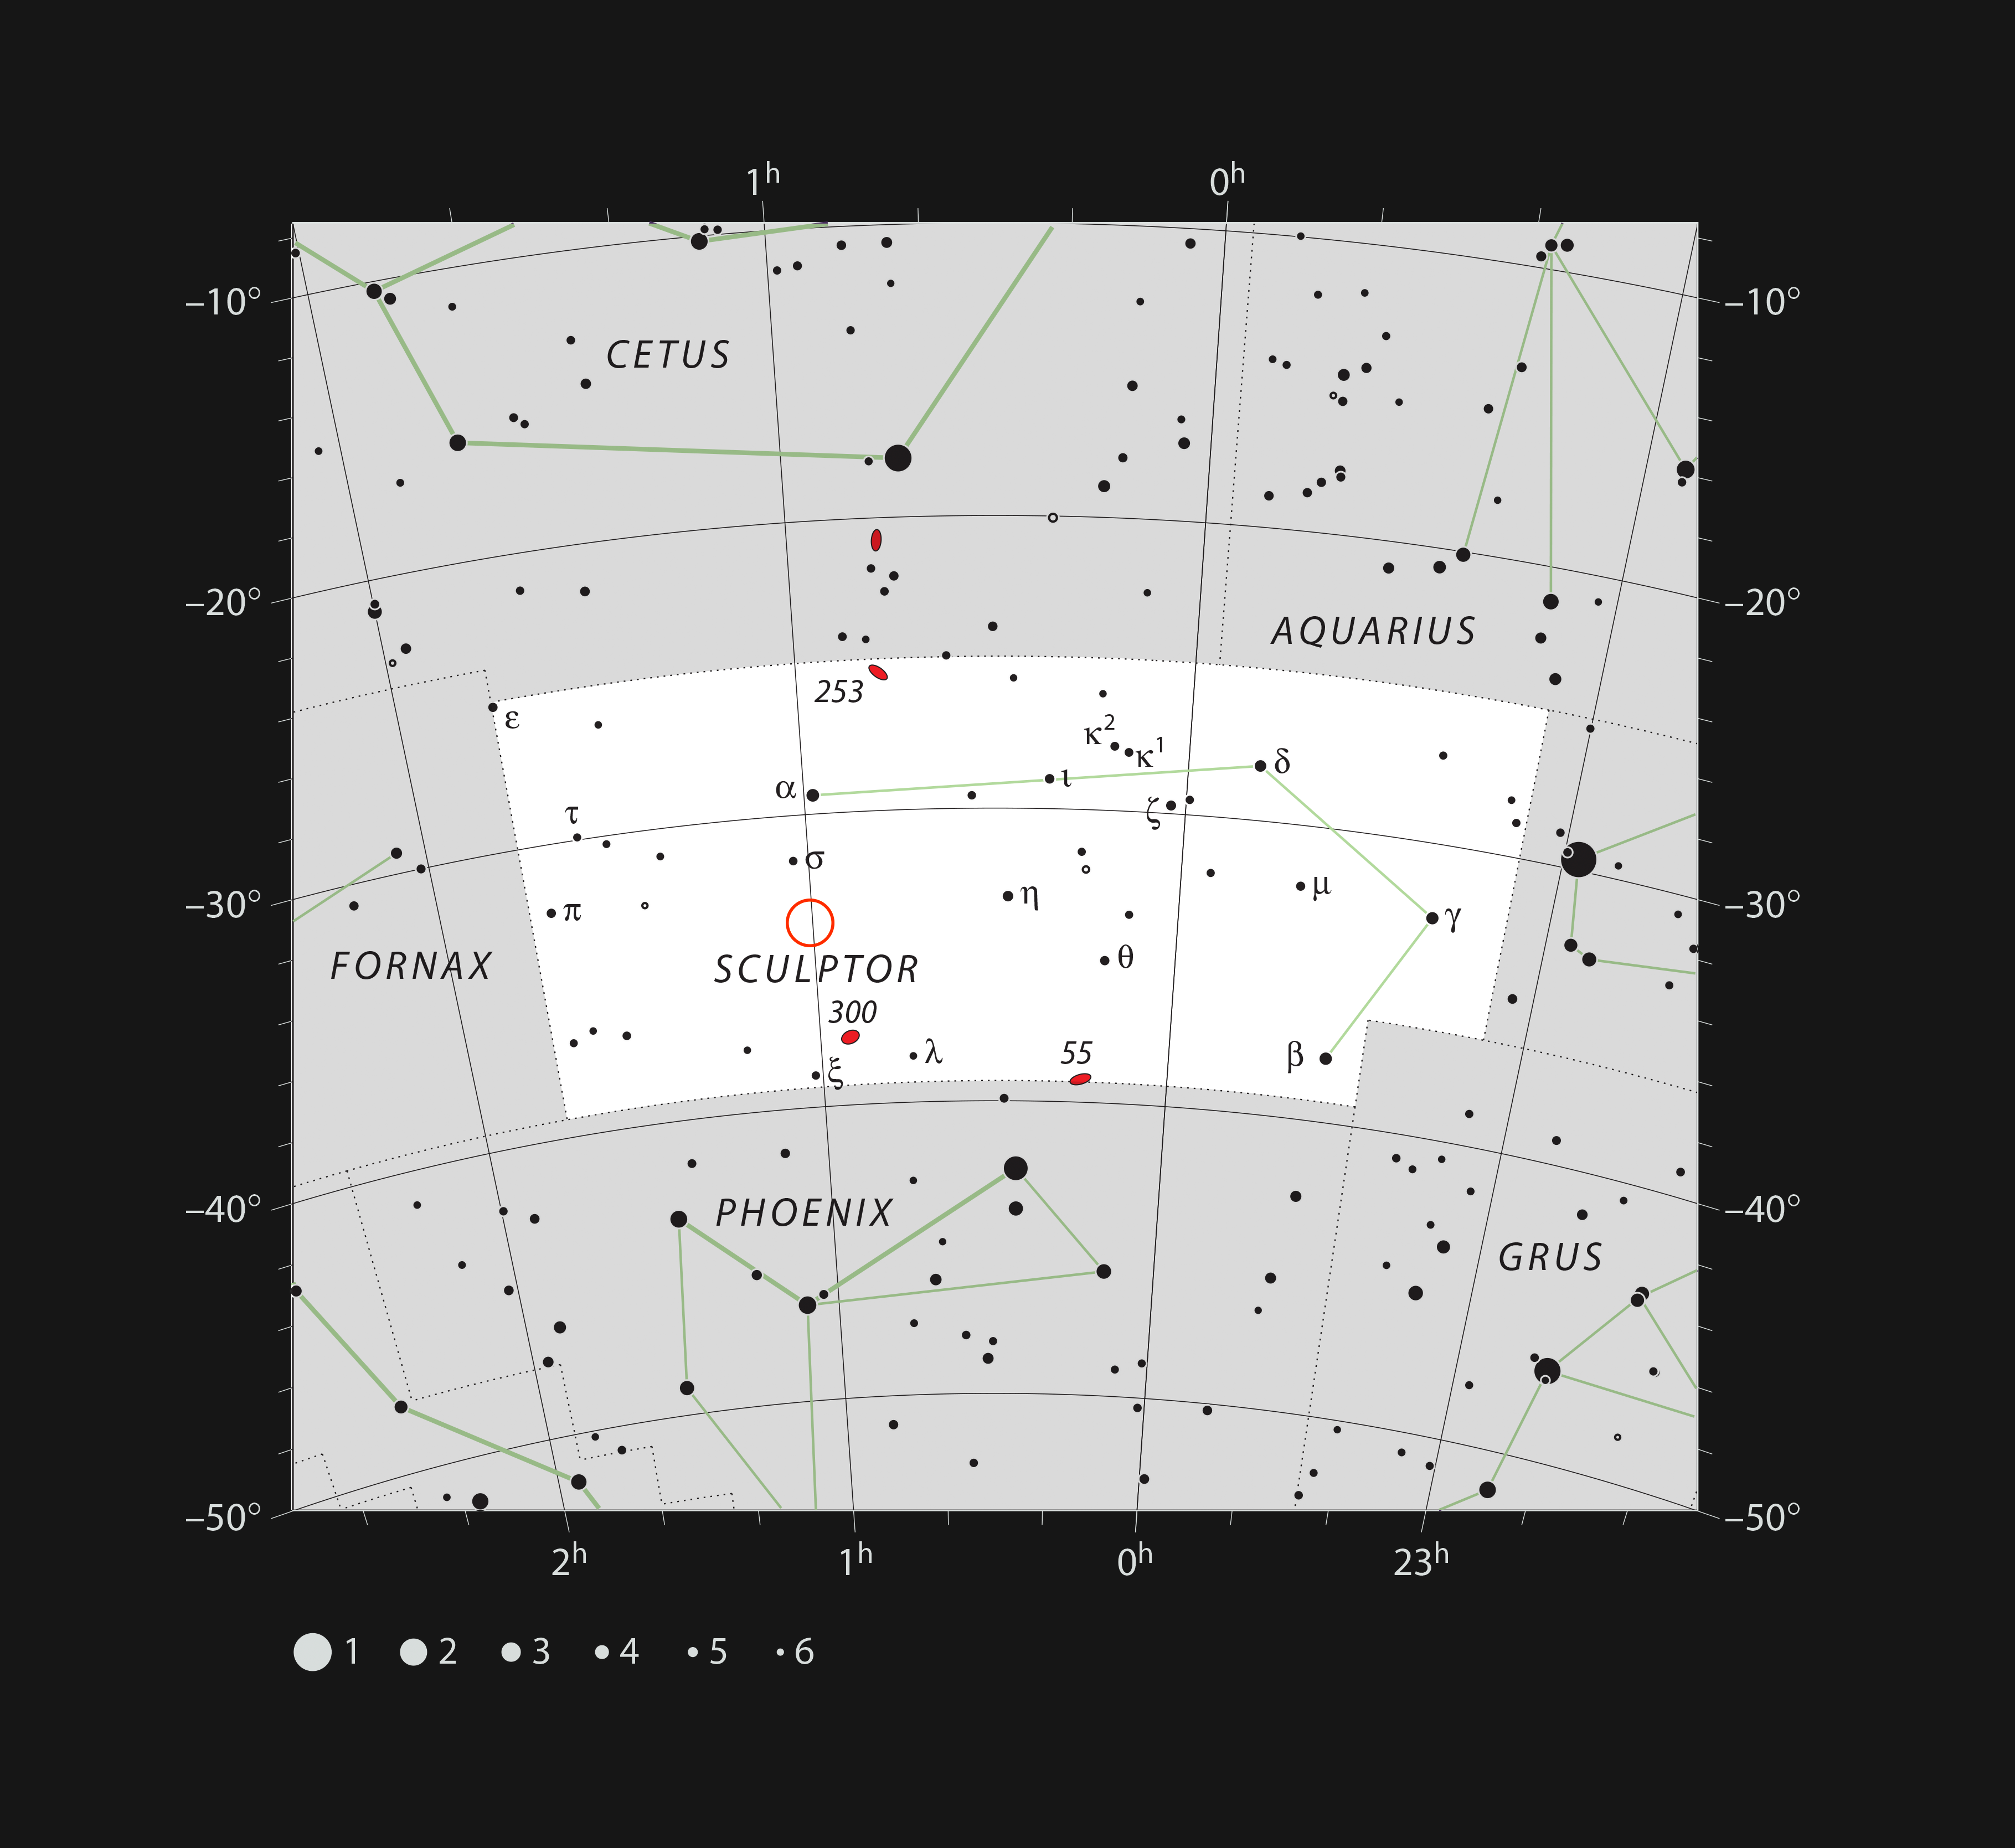

Location of the Sculptor dwarf galaxy

This chart shows the faint southern constellation of Sculptor (The Sculptor). All the stars visible to the naked eye on a clear dark night are shown and the position of the Sculptor Dwarf Galaxy is marked with a red circle. This nearby galaxy is extremely hard to see visually and was only discovered in 1937 on photographs.

Credit: ESO/IAU and Sky & Telescope